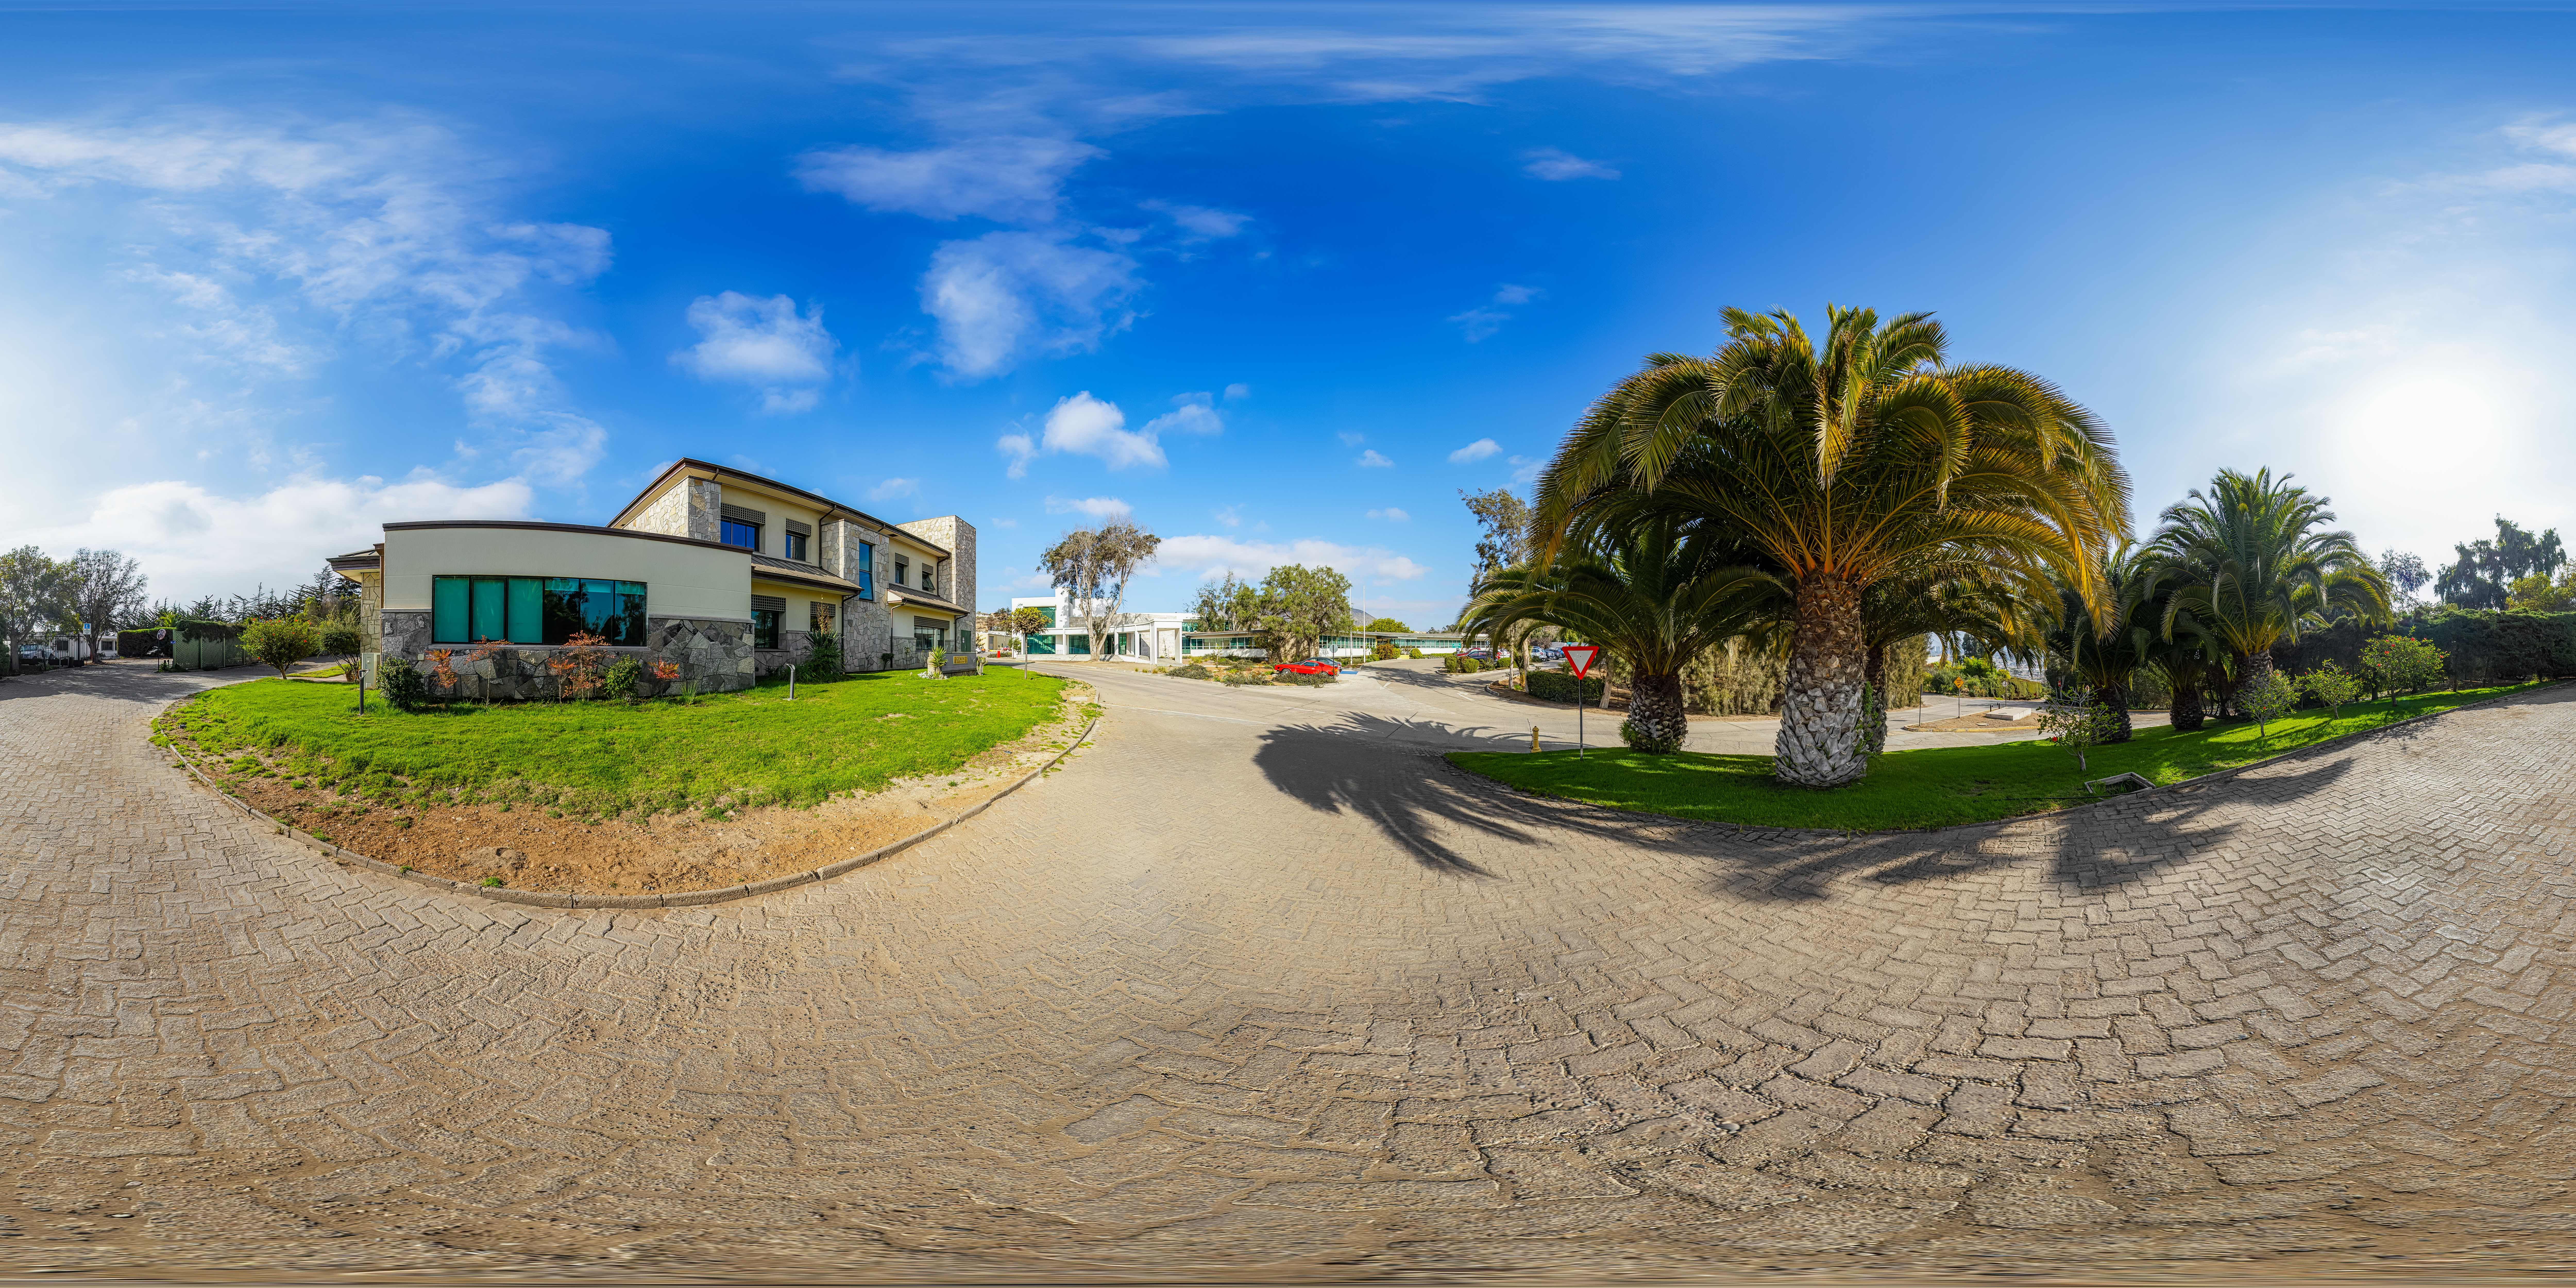

AURA Recinto Building C 360 Panorama

A 360 panorama view of the AURA Recinto Building C in La Serena, Chile.

A fulldome version of this image can be found here.

Credit: NOIRLab/NSF/AURA/P. Horálek